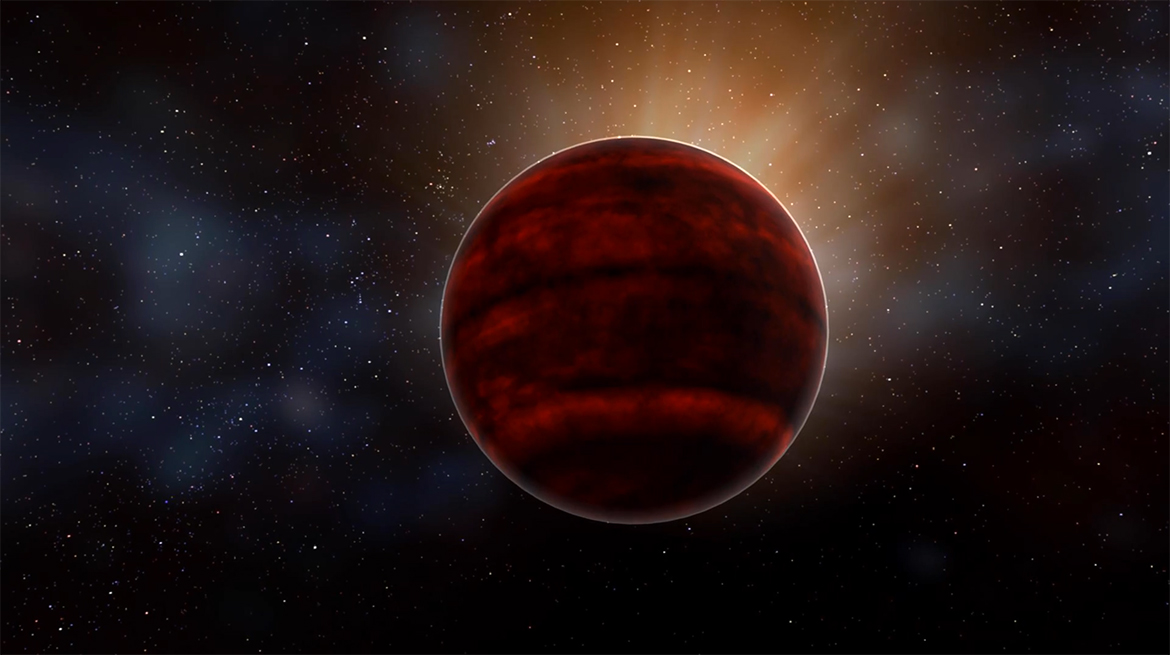

Powerful Flare from Star Proxima Centauri Detected with ALMA

Artist impression of a red dwarf star like Proxima Centauri, the nearest star to our sun. New analysis of ALMA observations reveal that Proxima Centauri emitted a powerful flare that would have created inhospitable conditions for planets in that system.

Credit: NRAO/AUI/NSF; D. Berry